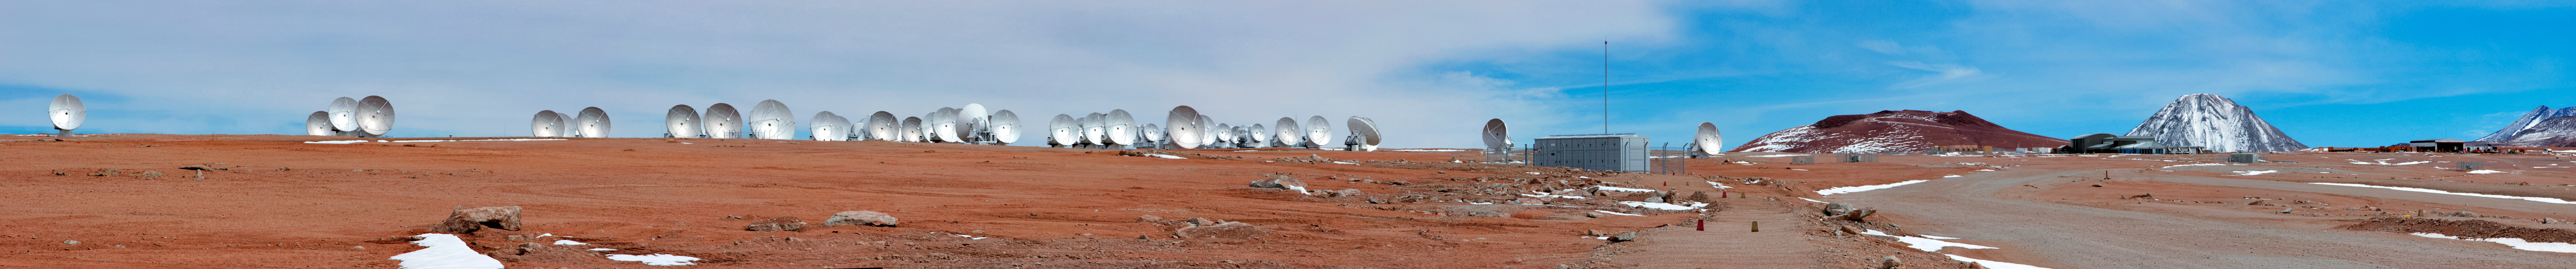

ALMA and the Licancabur Volcano

A herd of Atacama Large Millimeter/submillimeter Array radio telescopes gather in this panorama from the Chajnantor Plateau in northern Chile, as the distinctive conical volcano Licancabur (see potw1240) stands tall in the far distance.

Credit: D. Schreiner and S. Degezelle/ESO